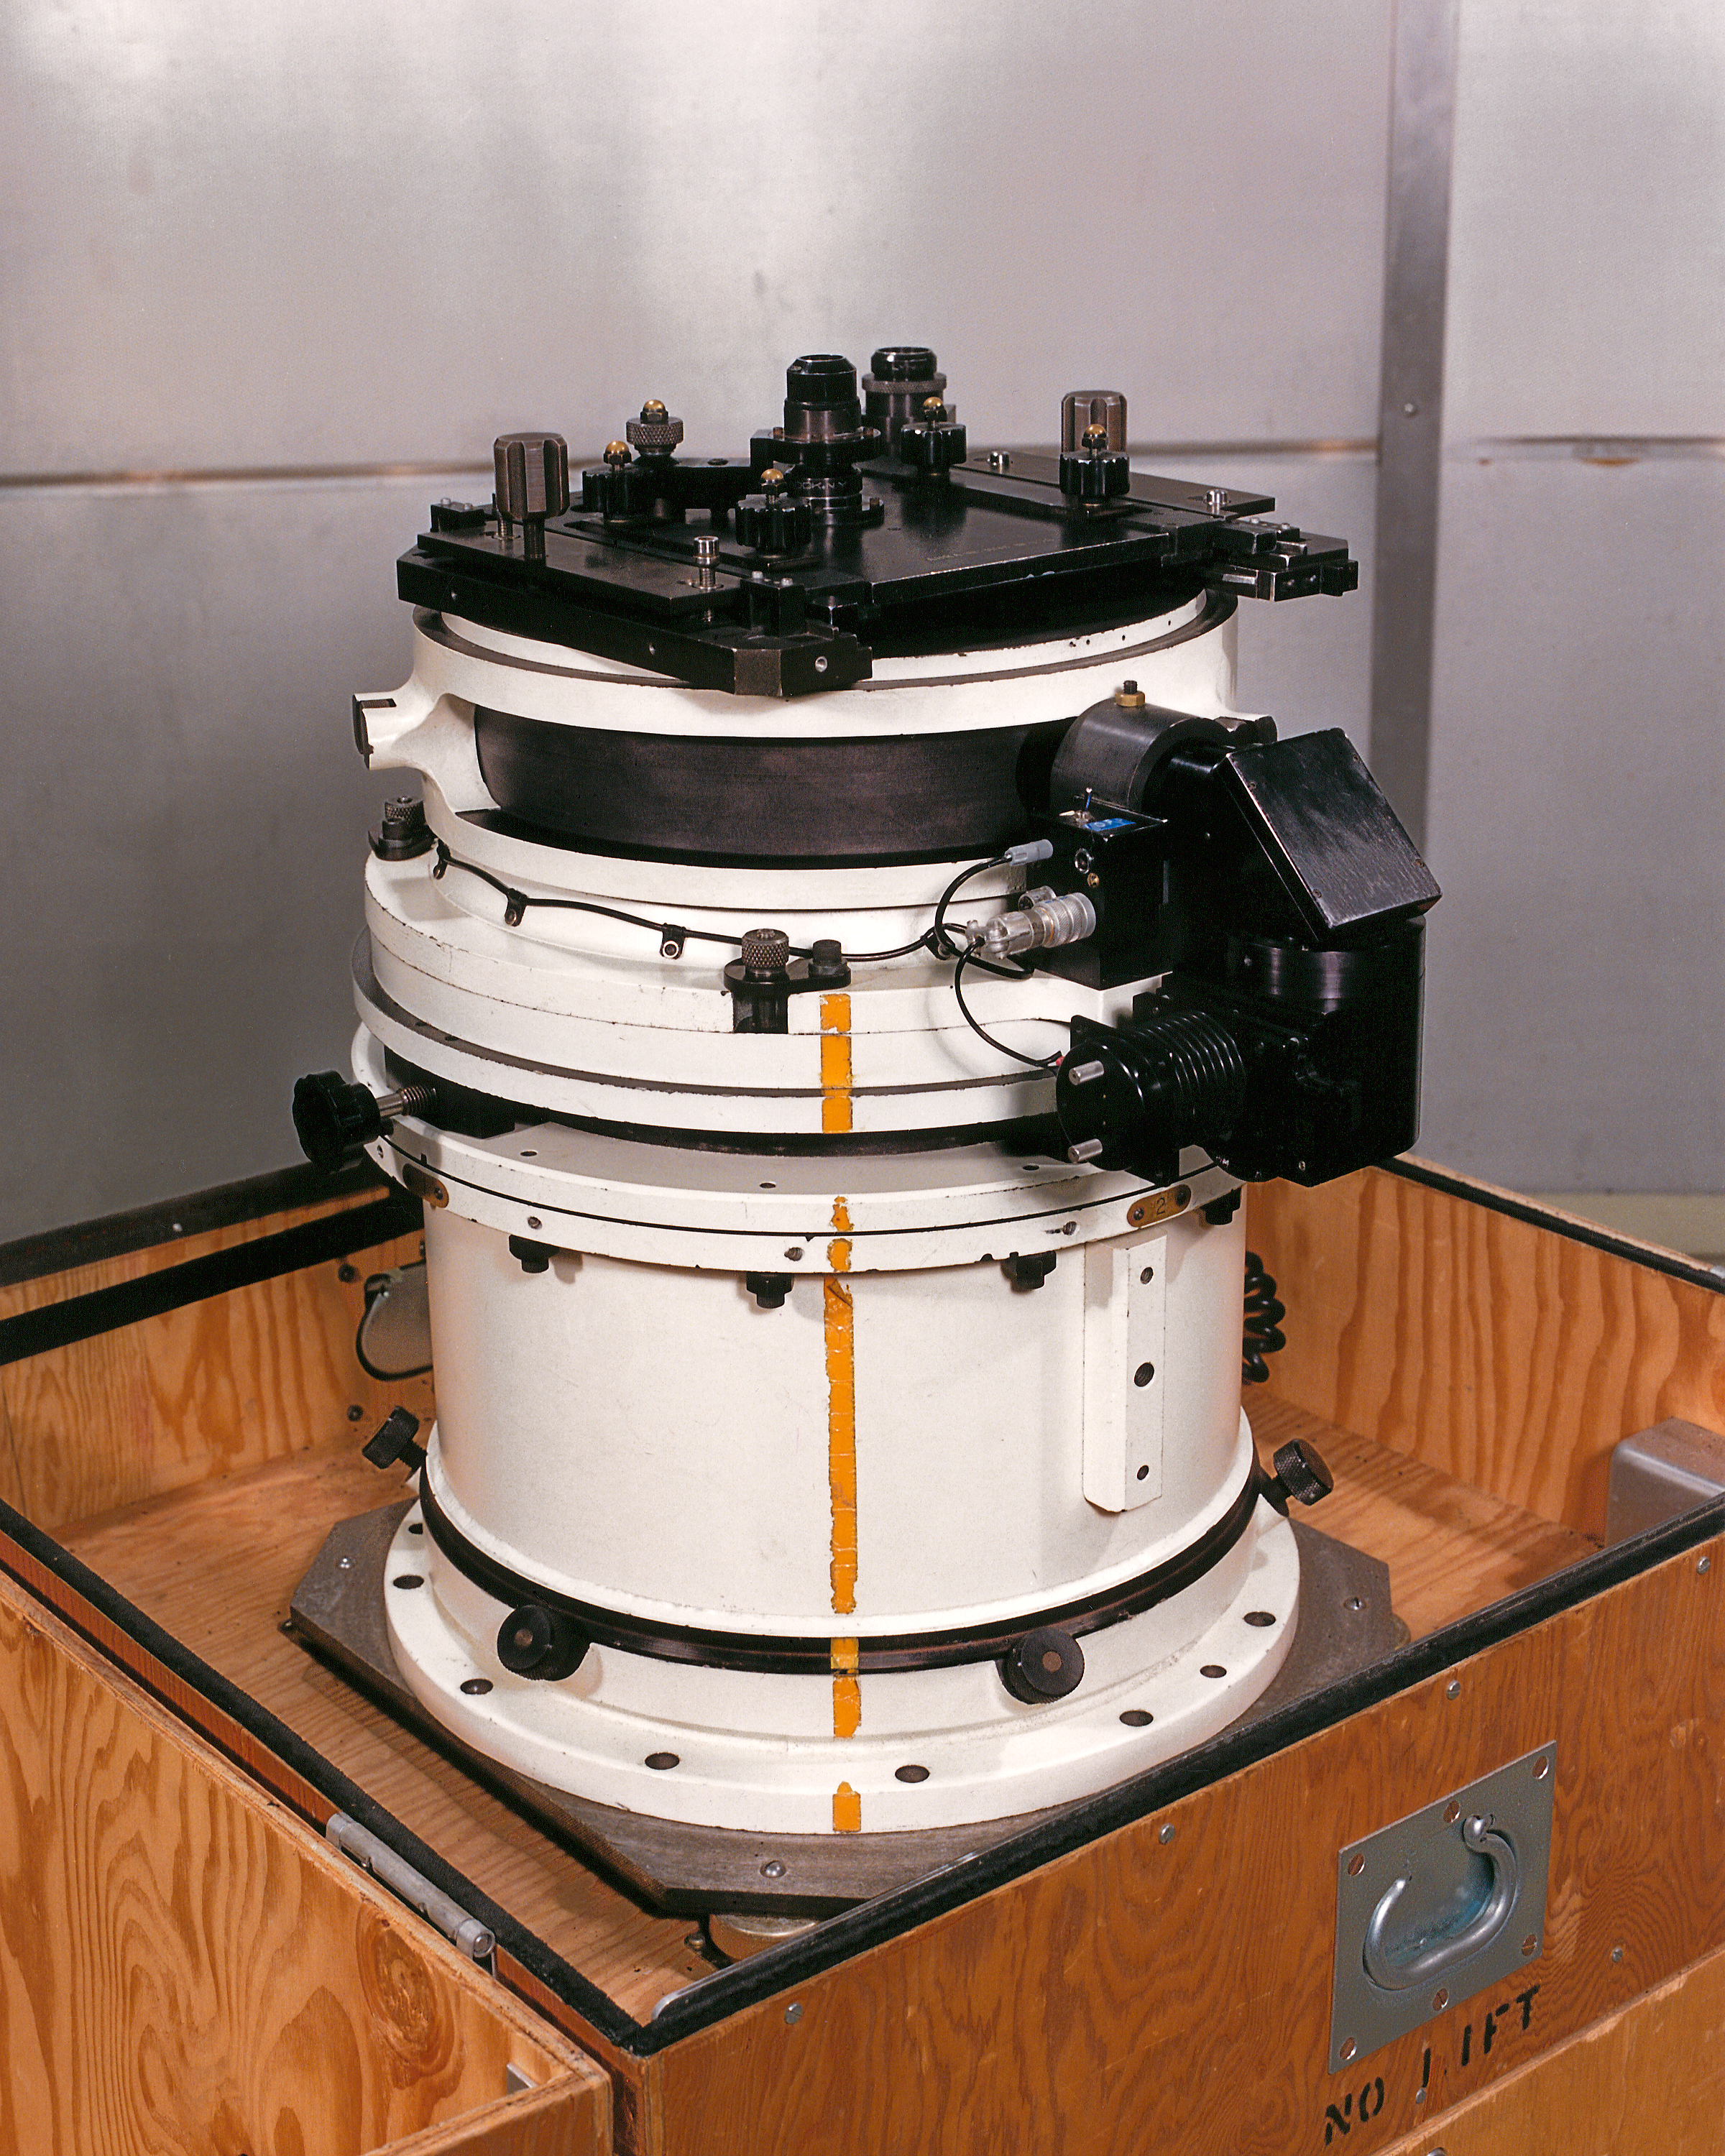

KPNO 4-meter prime focus camera

The prime focus direct camera used on the Kitt Peak National Observatory's 4-meter Mayall telescope.

Credit: NOIRLab/NSF/AURA